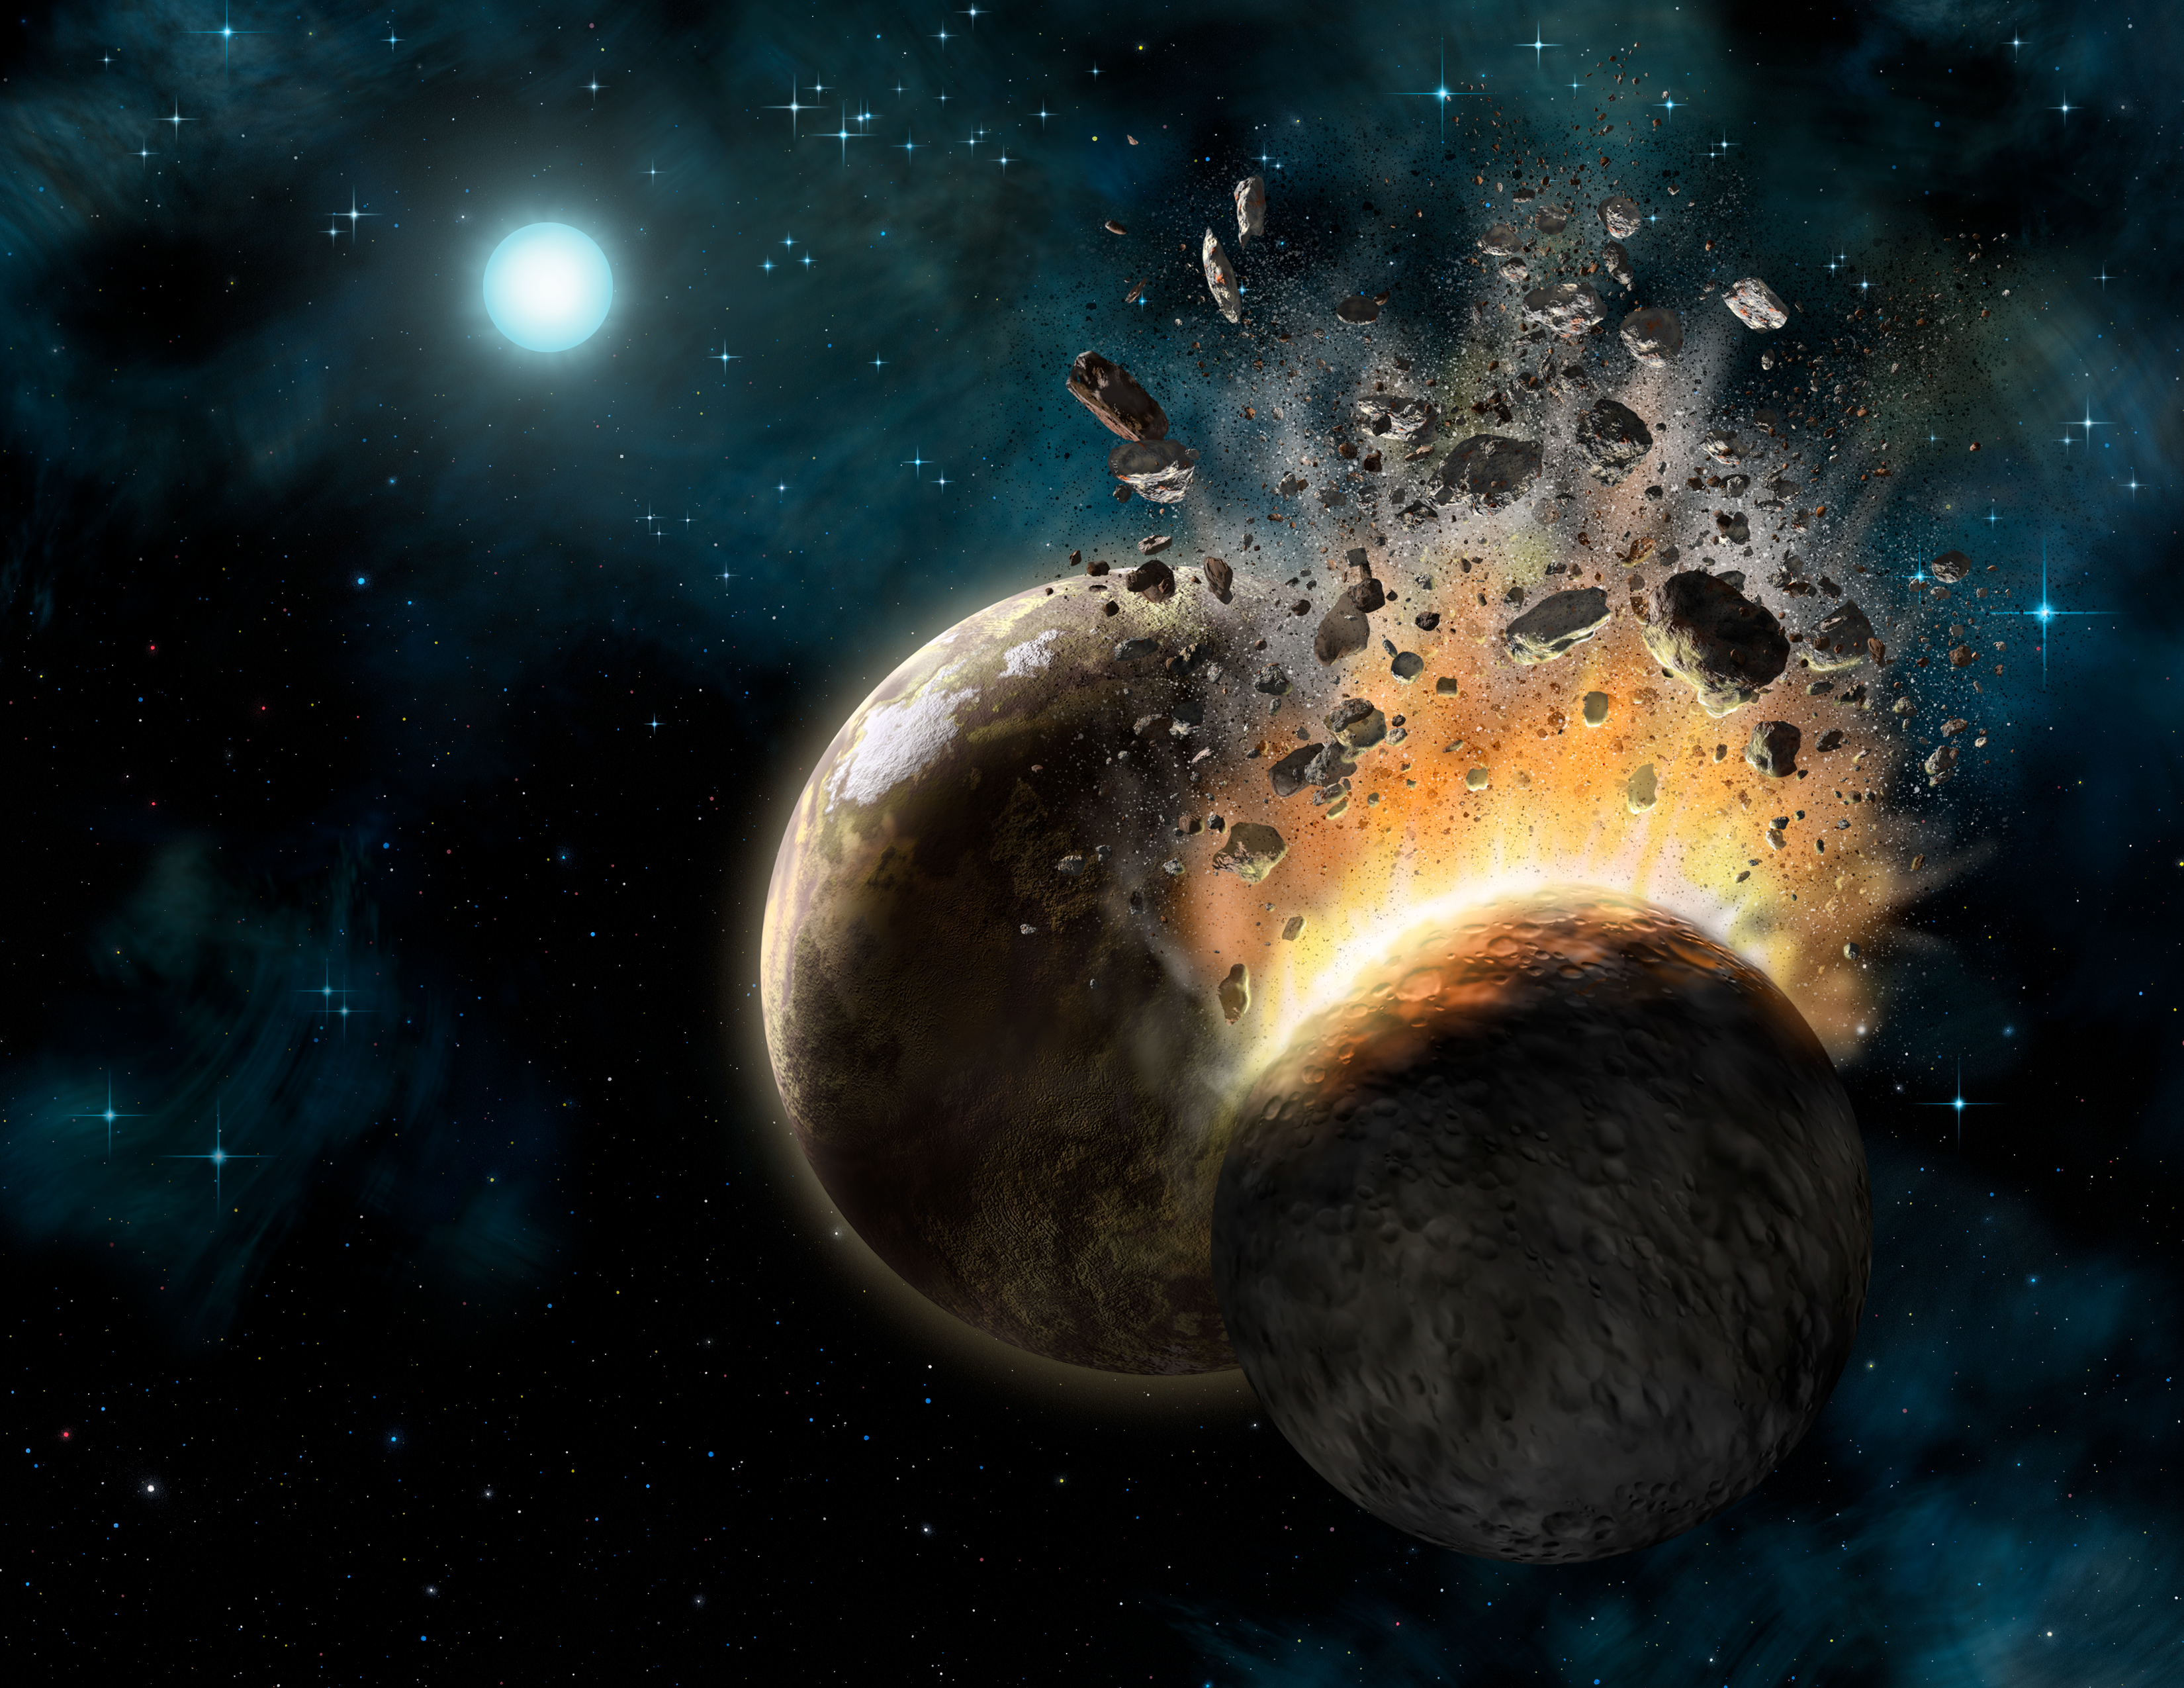

HD 131488 Collision

Artist's rendering of what HD 131488's inner planetary system might look like as two large rocky bodies collide. HD 131488 is located in the direction of the constellation Centaurus and is three times more massive and 33 times more luminous than our own Sun Using the Gemini South telescope in Chile, astronomers at UCLA have found dusty evidence for the formation of young, rocky planets around a star some 500 light years distant. But these potential extrasolar worlds are alien in an even more intriguing way… In the aftermath of collisions between planetary embryos around this star the researchers discovered that the dusty debris bears no resemblance to the planetary building blocks of our own Solar System.

Credit: International Gemini Observatory/AURA/Lynette Cook